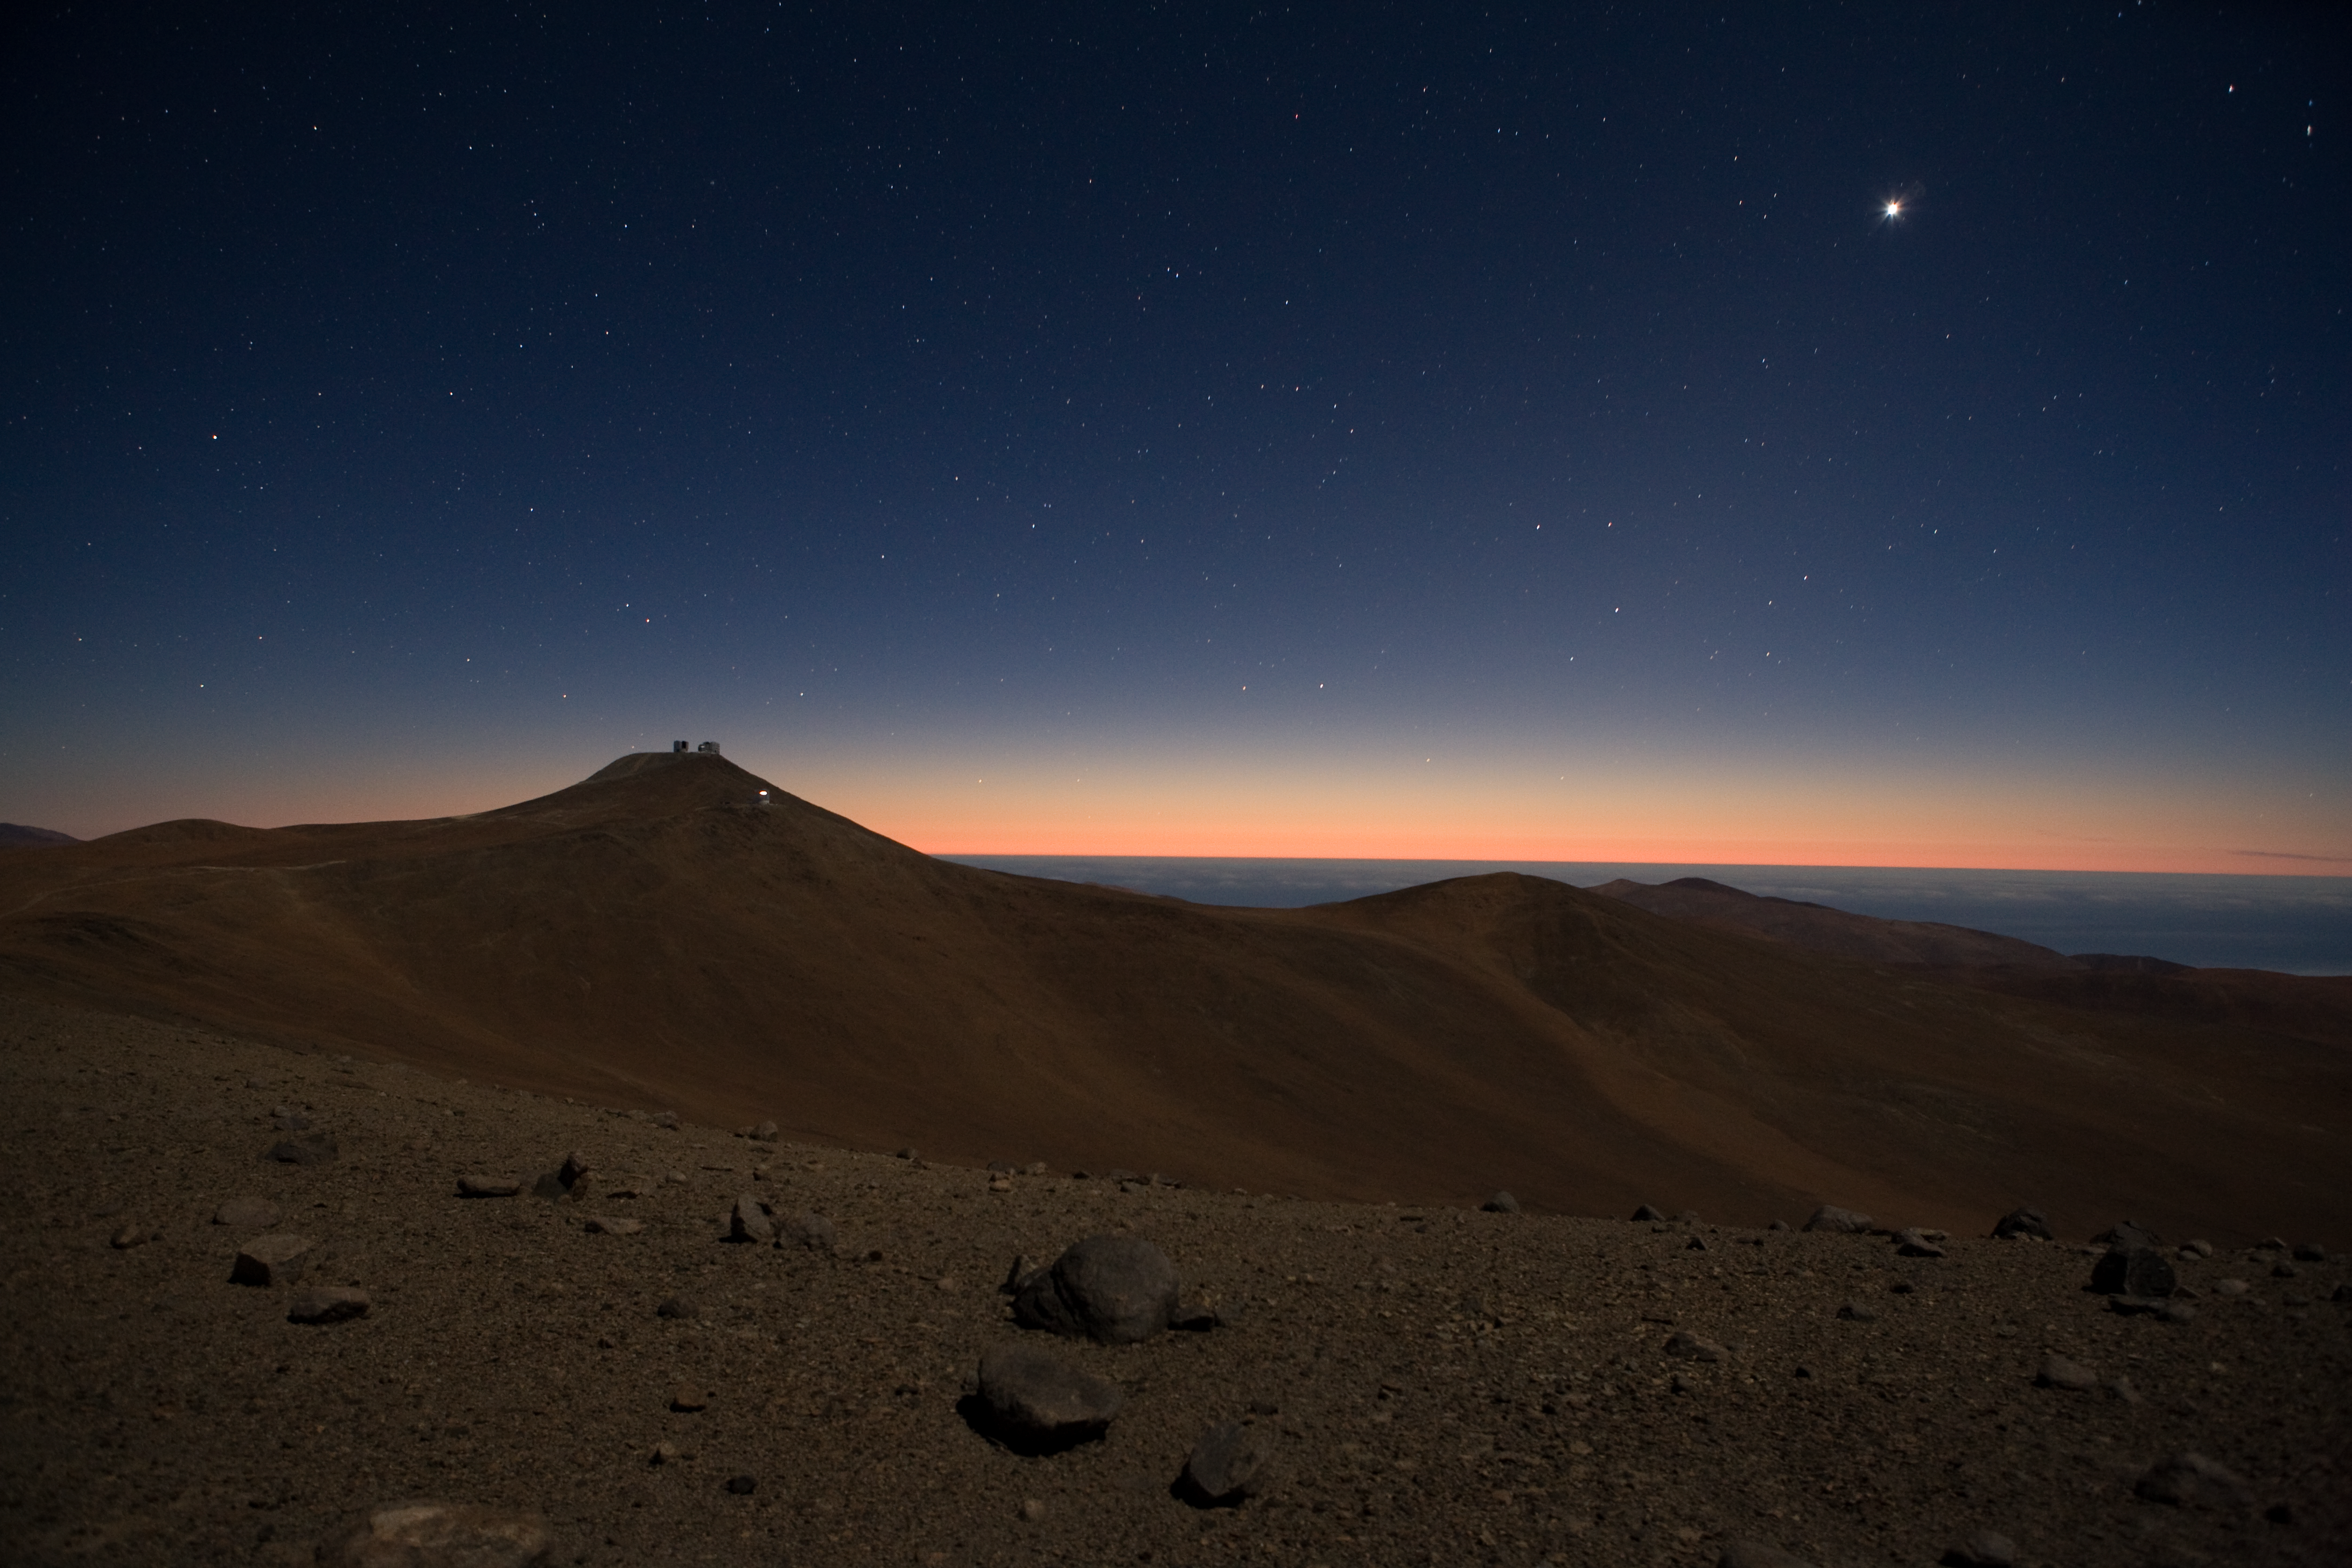

Paranal observatory under moonlight *

A wide-angle view of Paranal, home of the Very Large Telescope array of four 8.2-m Unit Telescopes and four 1.8-m movable Auxiliary Telescopes. This image was taken in a moonlit night at 10 p.m. from the nearby peak, La Montura. The naked eye would have barely noticed the colour of the afterglow of the sun below the western horizon.

Credit: ESO/H.H.Heyer